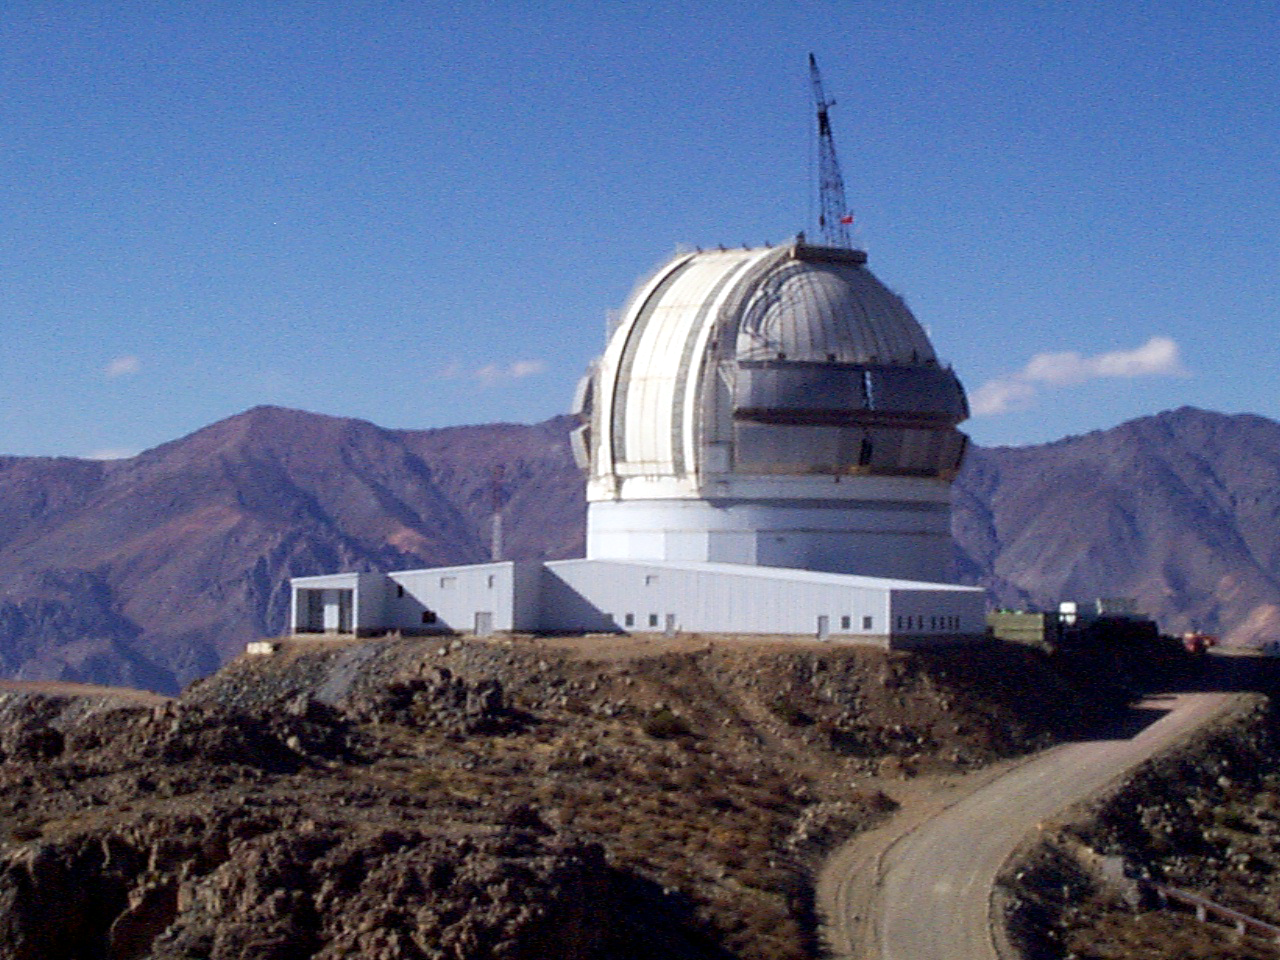

Gemini South, Cerro Pachon

Progress at the Chilean site at Cerro Pachon, June 8th, 1998. Taken by a digital camera on-site.

Credit: NOIRLab/NSF/AURA